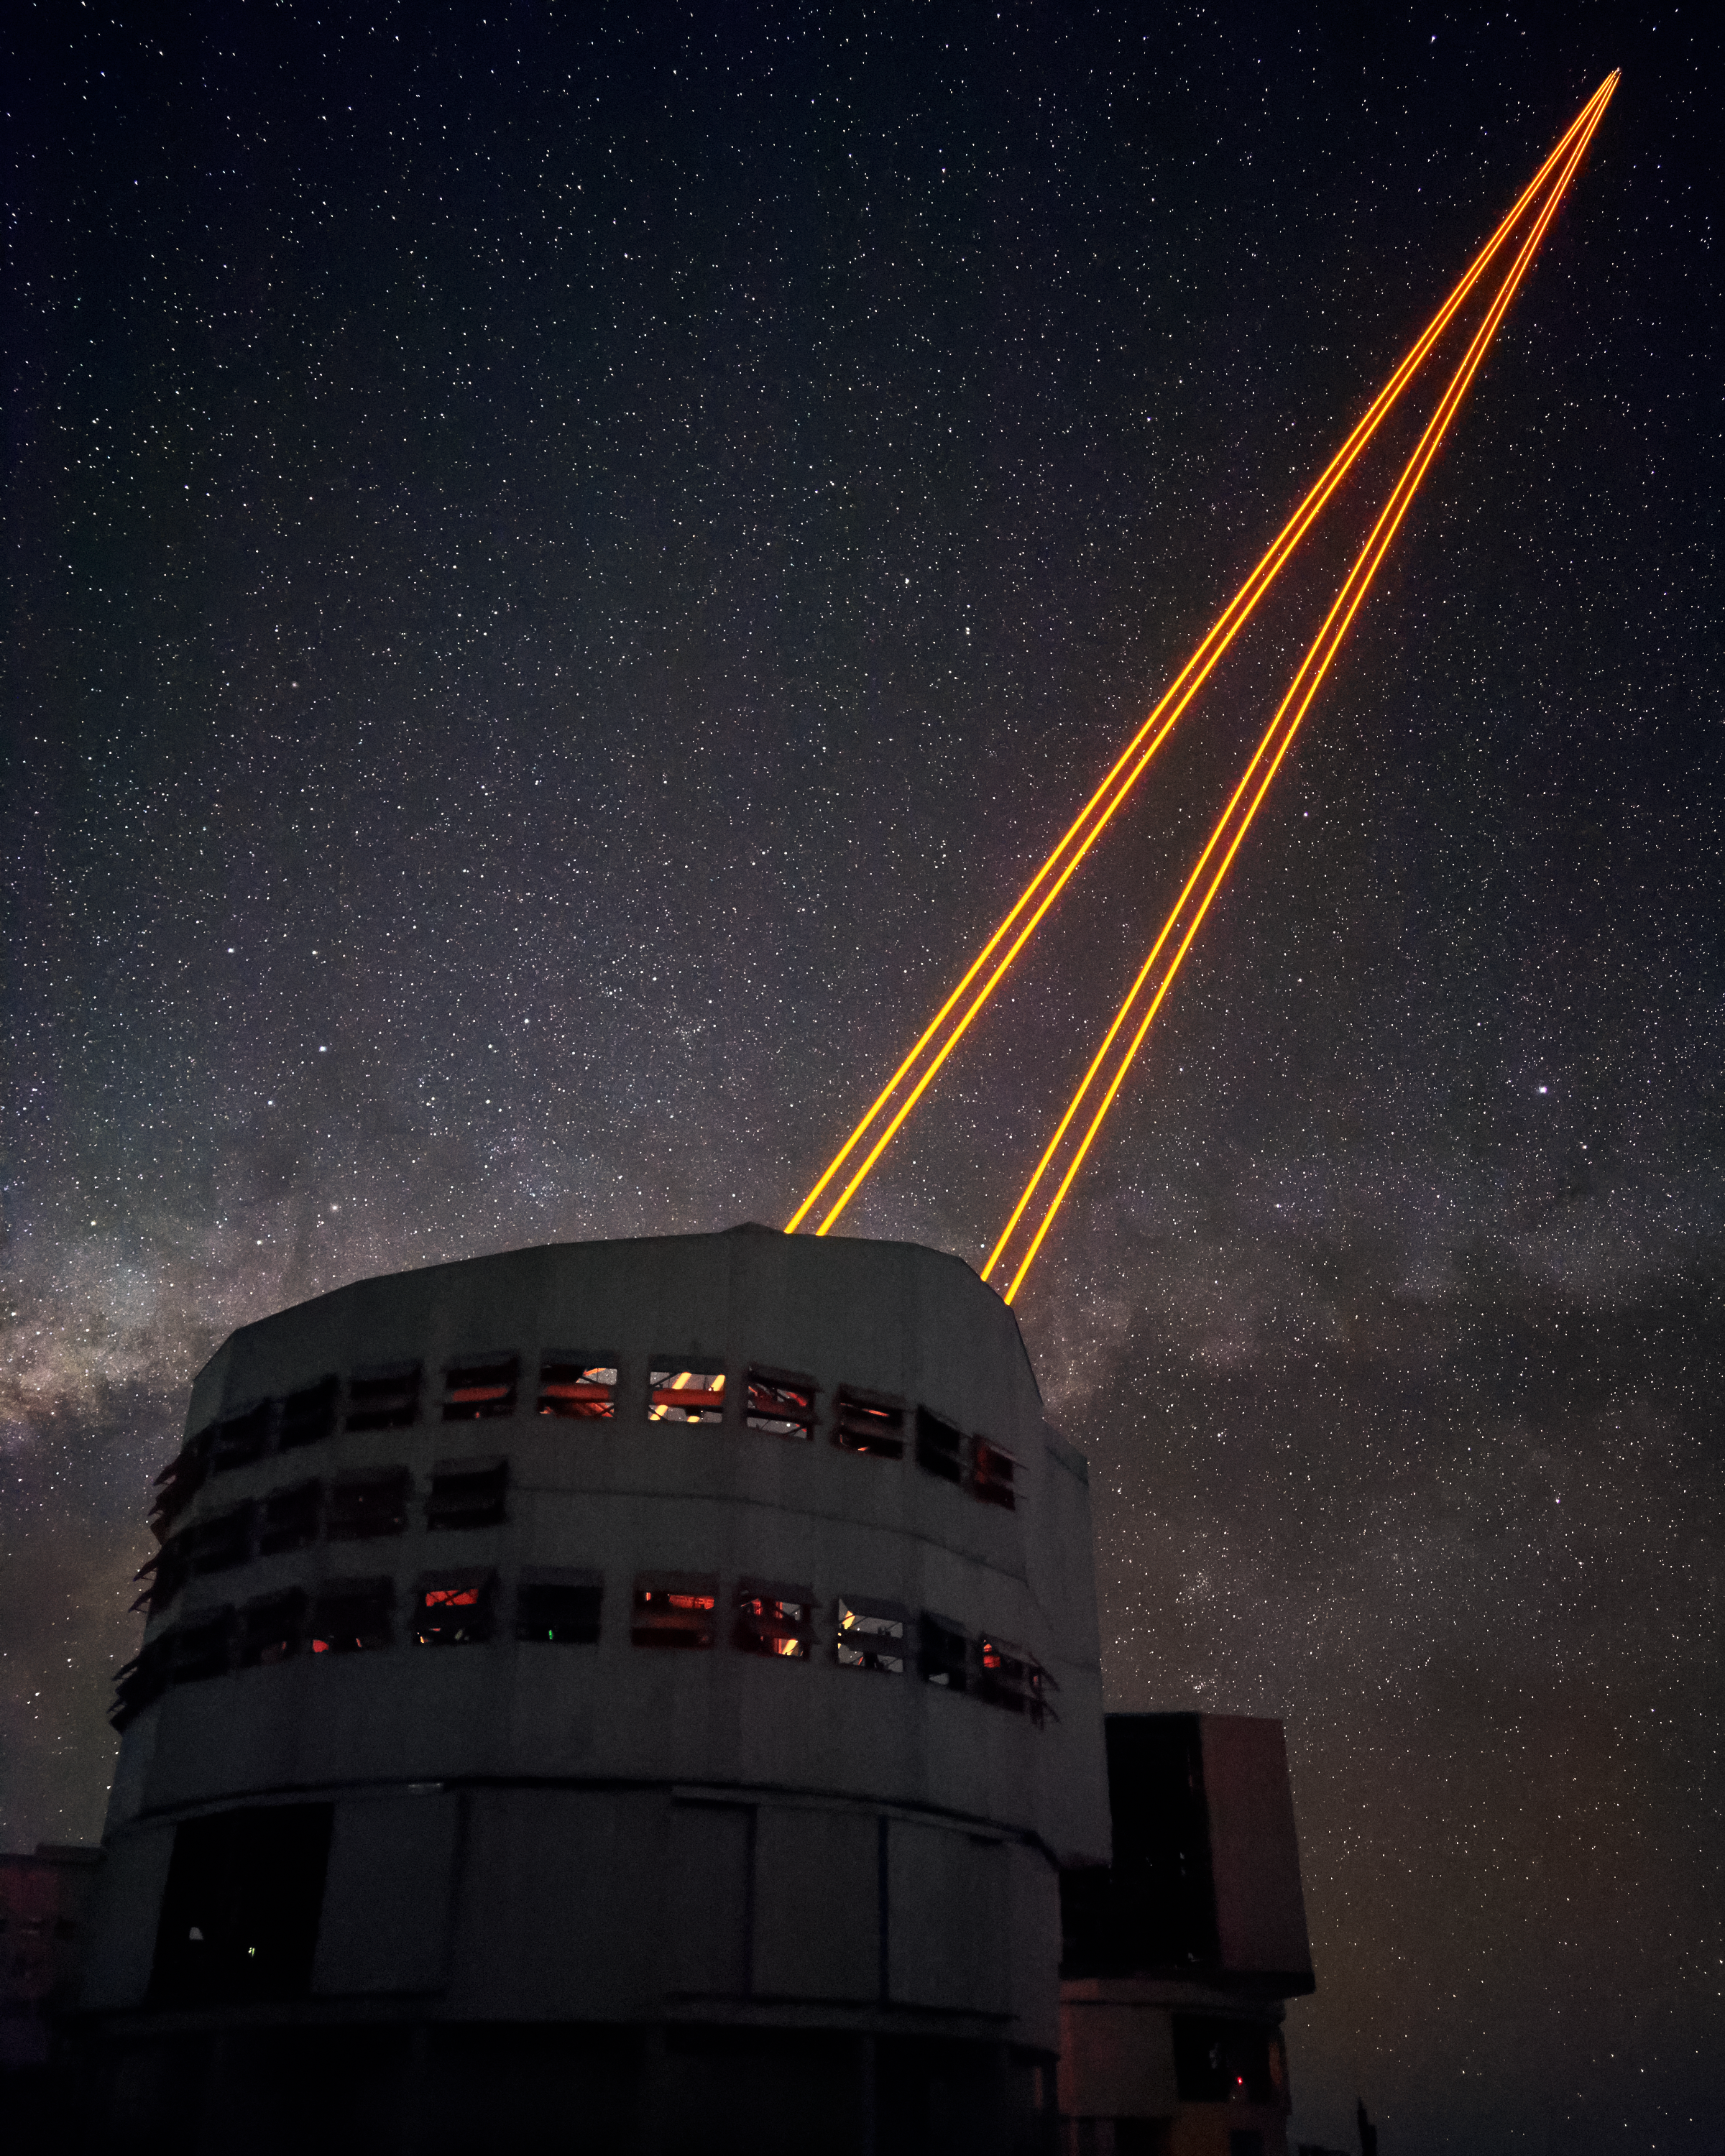

Creating stars

ESO's Very Large Telescope (VLT) counteracts the blurriness of stars caused by the atmosphere through use of the 4 Laser Guide Star Facility (4LGSF). The 4LGSF sends four laser beams into the skies to produce four artificial stars by exciting sodium atoms located in the atmosphere at an altitude of 90 kilometres. These stars act as reference points to artificially remove the twinkling of stars.

Credit: Luxy Images/ESO